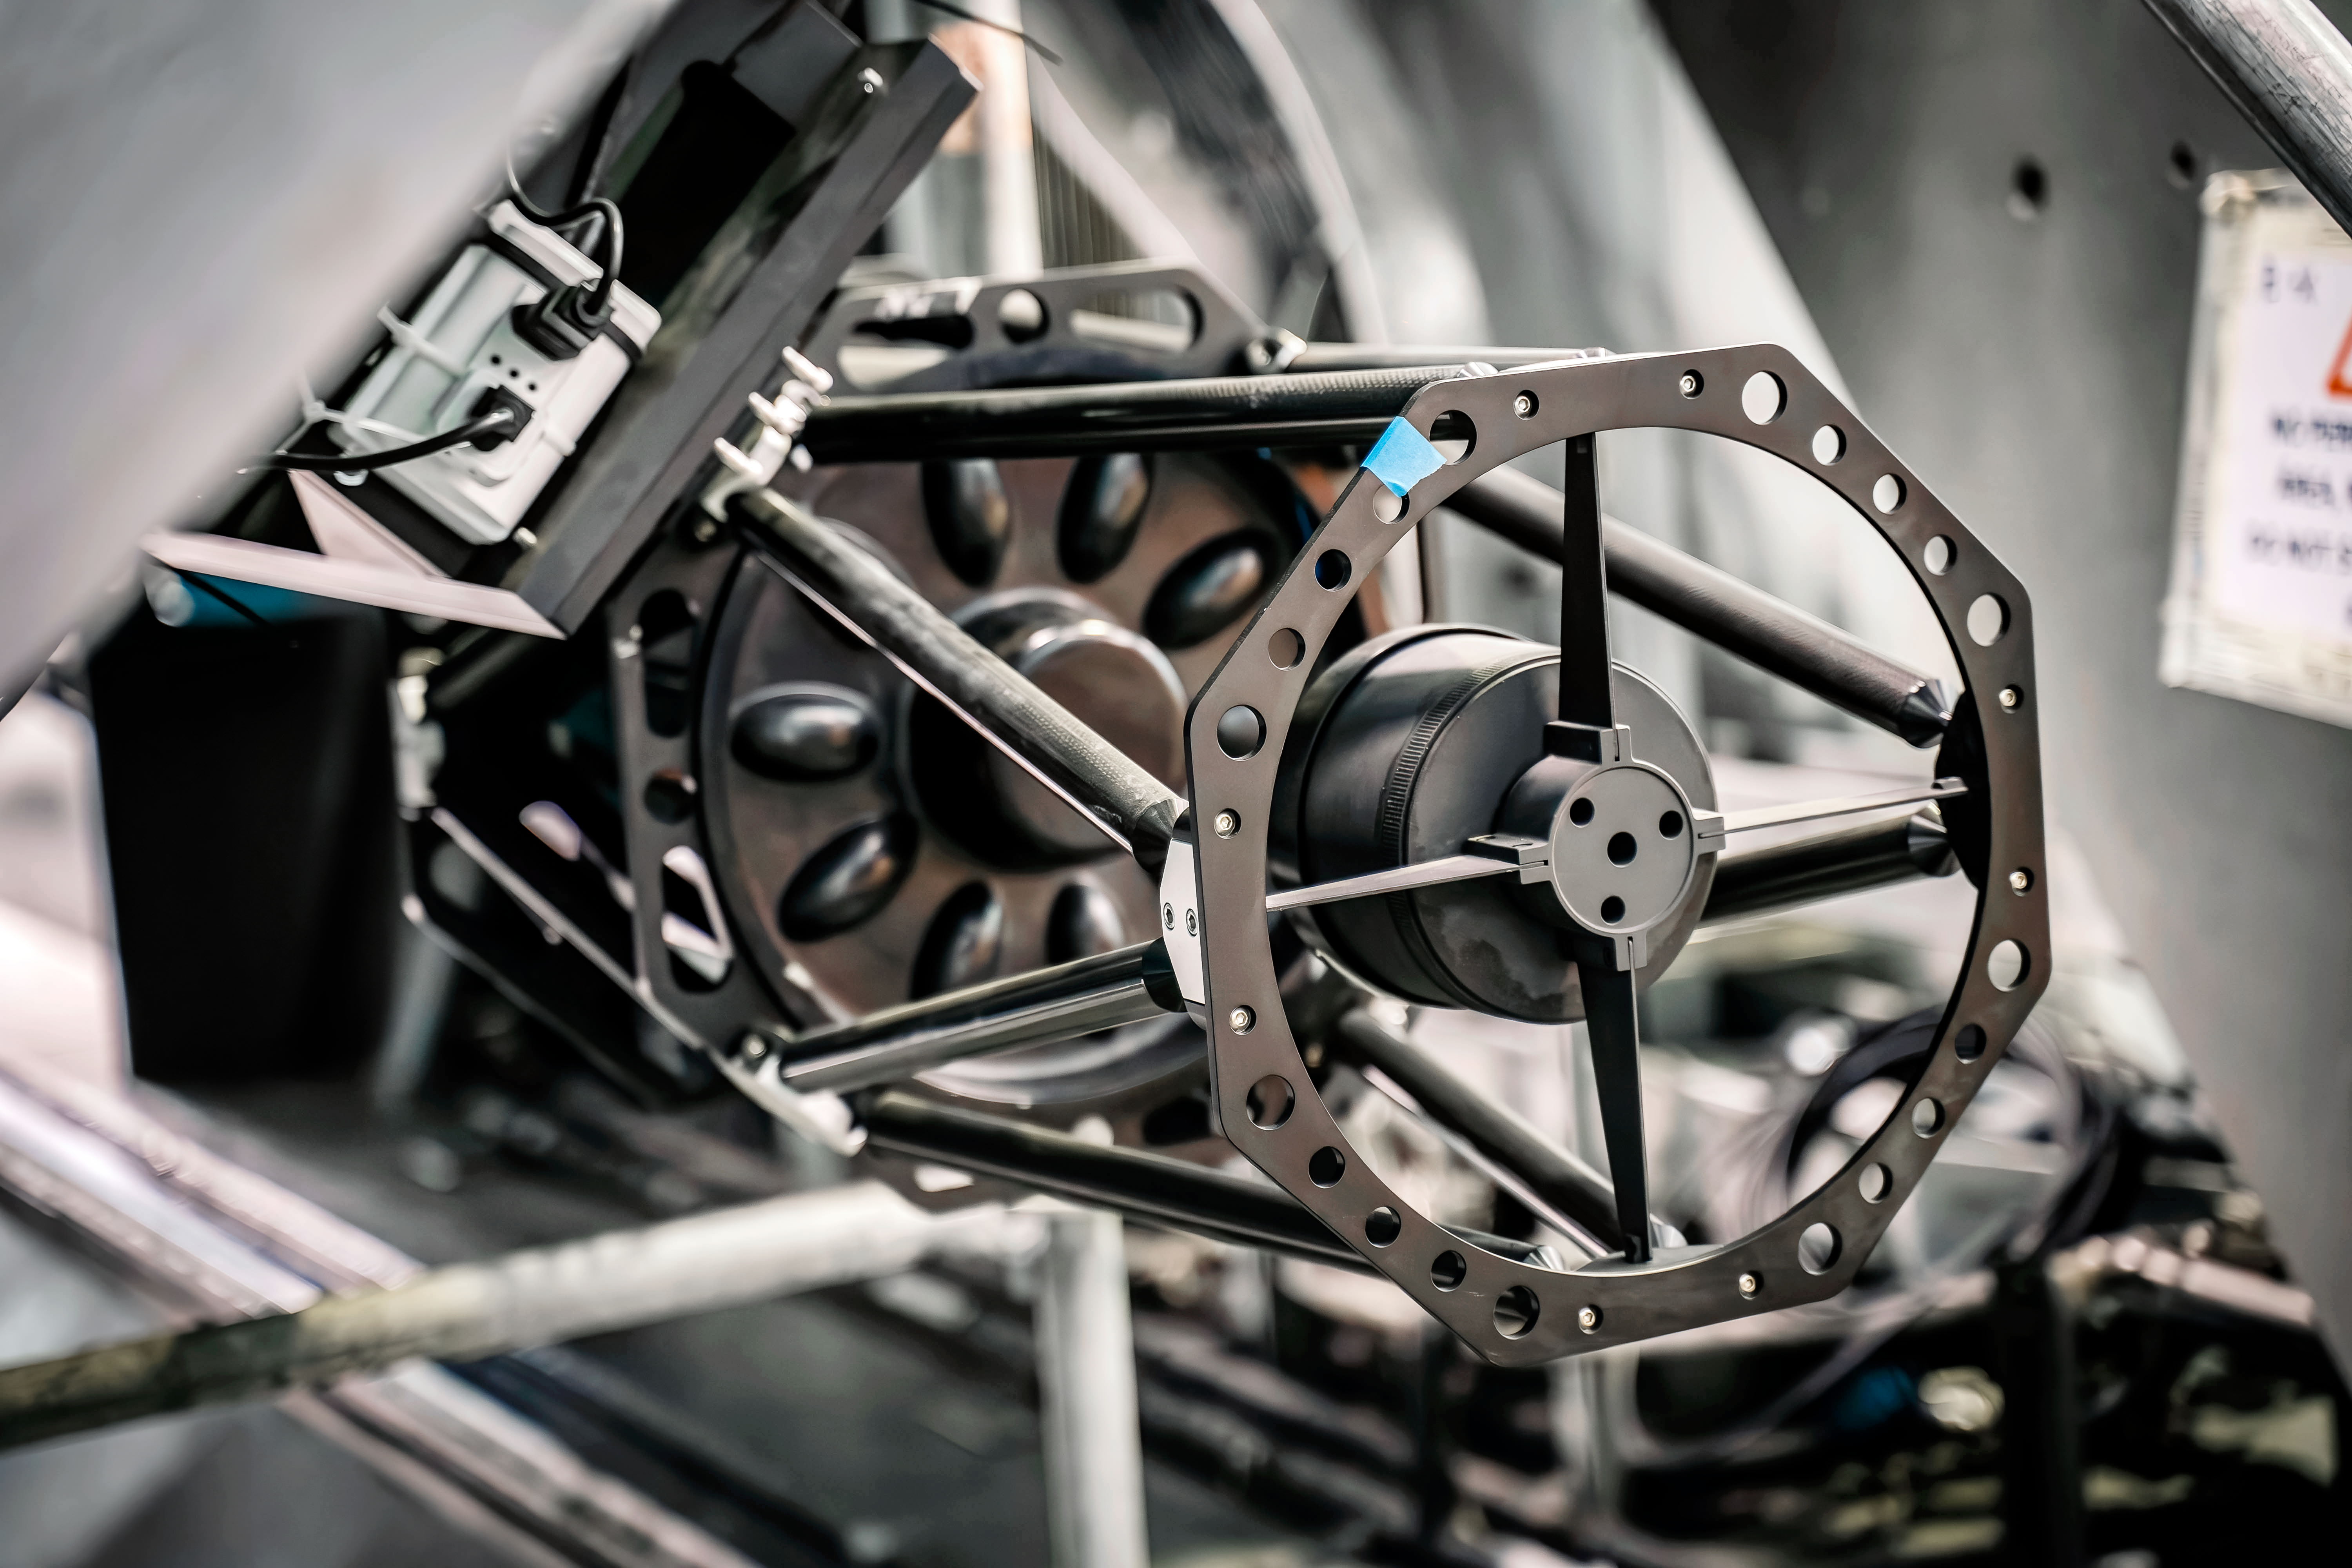

Rubin Observatory Summit Site

Inside the Vera C. Rubin Observatory.

Credit: Rubin Observatory/NSF/AURA/A. Pizarro D.